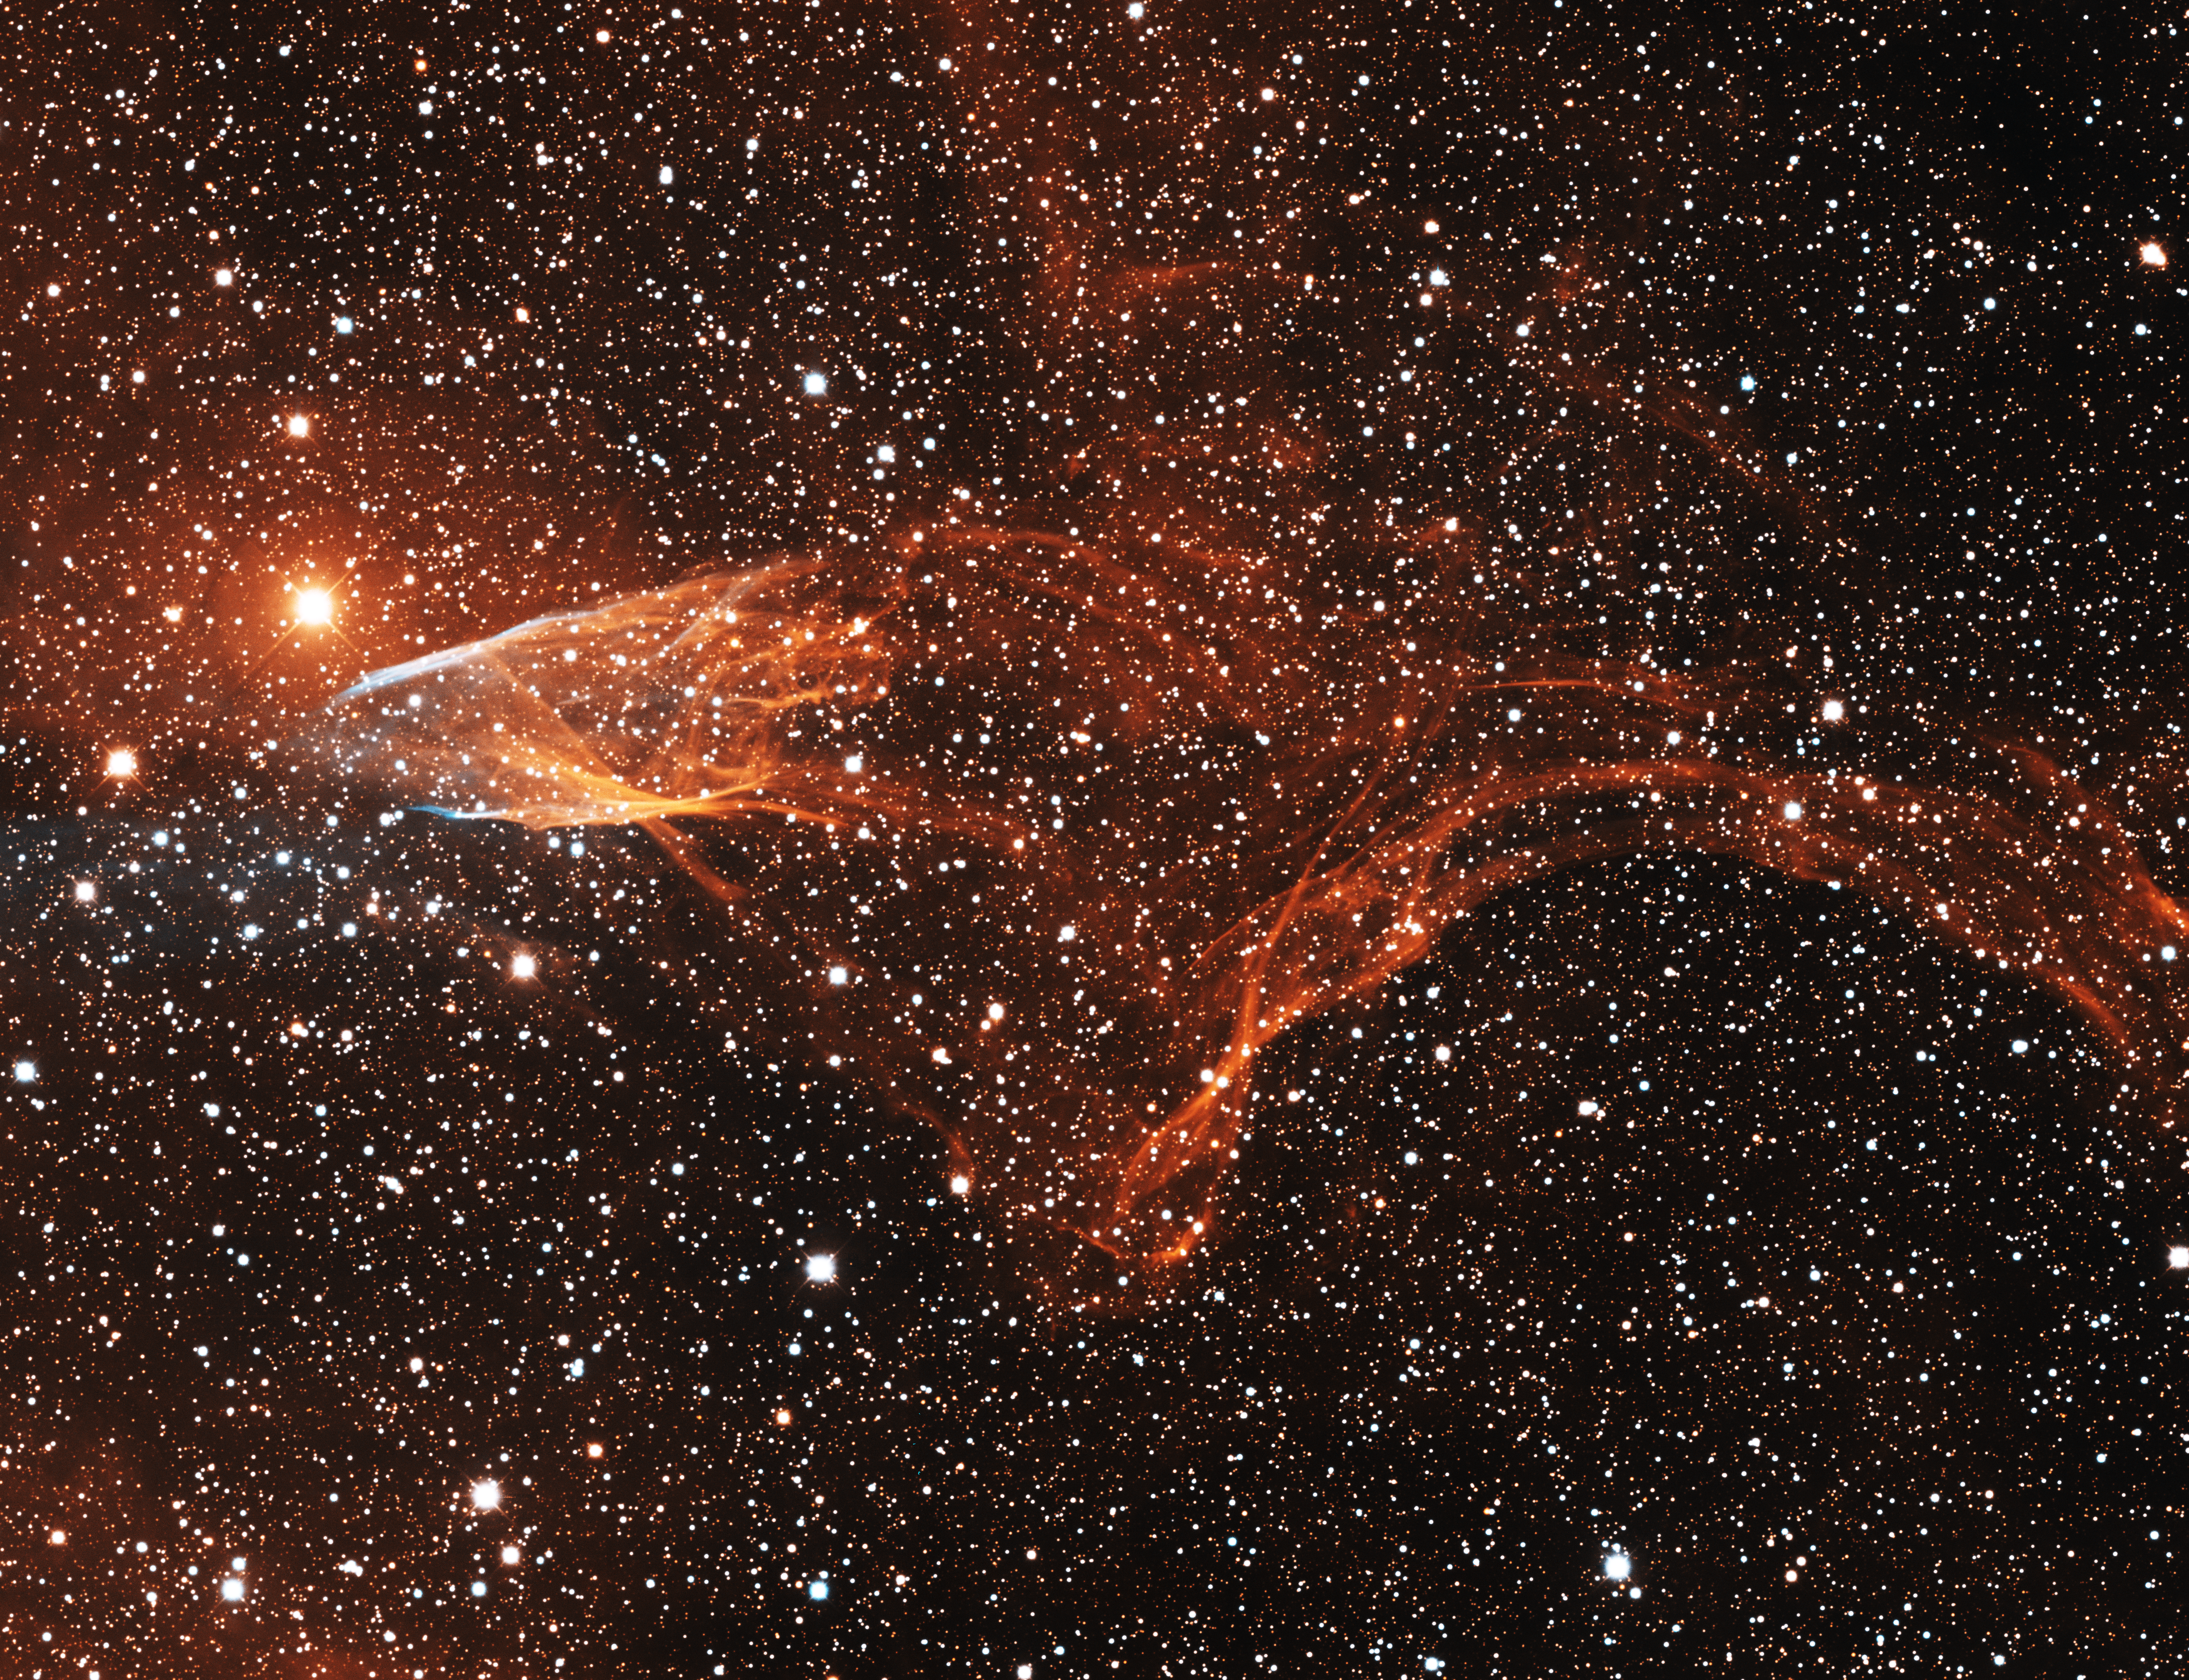

Supernova Remnant, G70.5+1.9

This image was obtained with the wide-field view of the Mosaic camera on the Mayall 4-meter telescope at Kitt Peak National Observatory. G70.5+1.9 is located near the edge of the giant HII emission nebula Sharpless 100 (Sh2-100). It is likely a supernova remnant, the leftovers of a star that exploded as a supernova years ago. The image was generated with observations in Hydrogen alpha (red) and Sulphur [S II] (blue) filters. In this image, North is left, East is down.

Credit: T.A. Rector (University of Alaska Anchorage) and H. Schweiker (WIYN and NOIRLab/NSF/AURA)